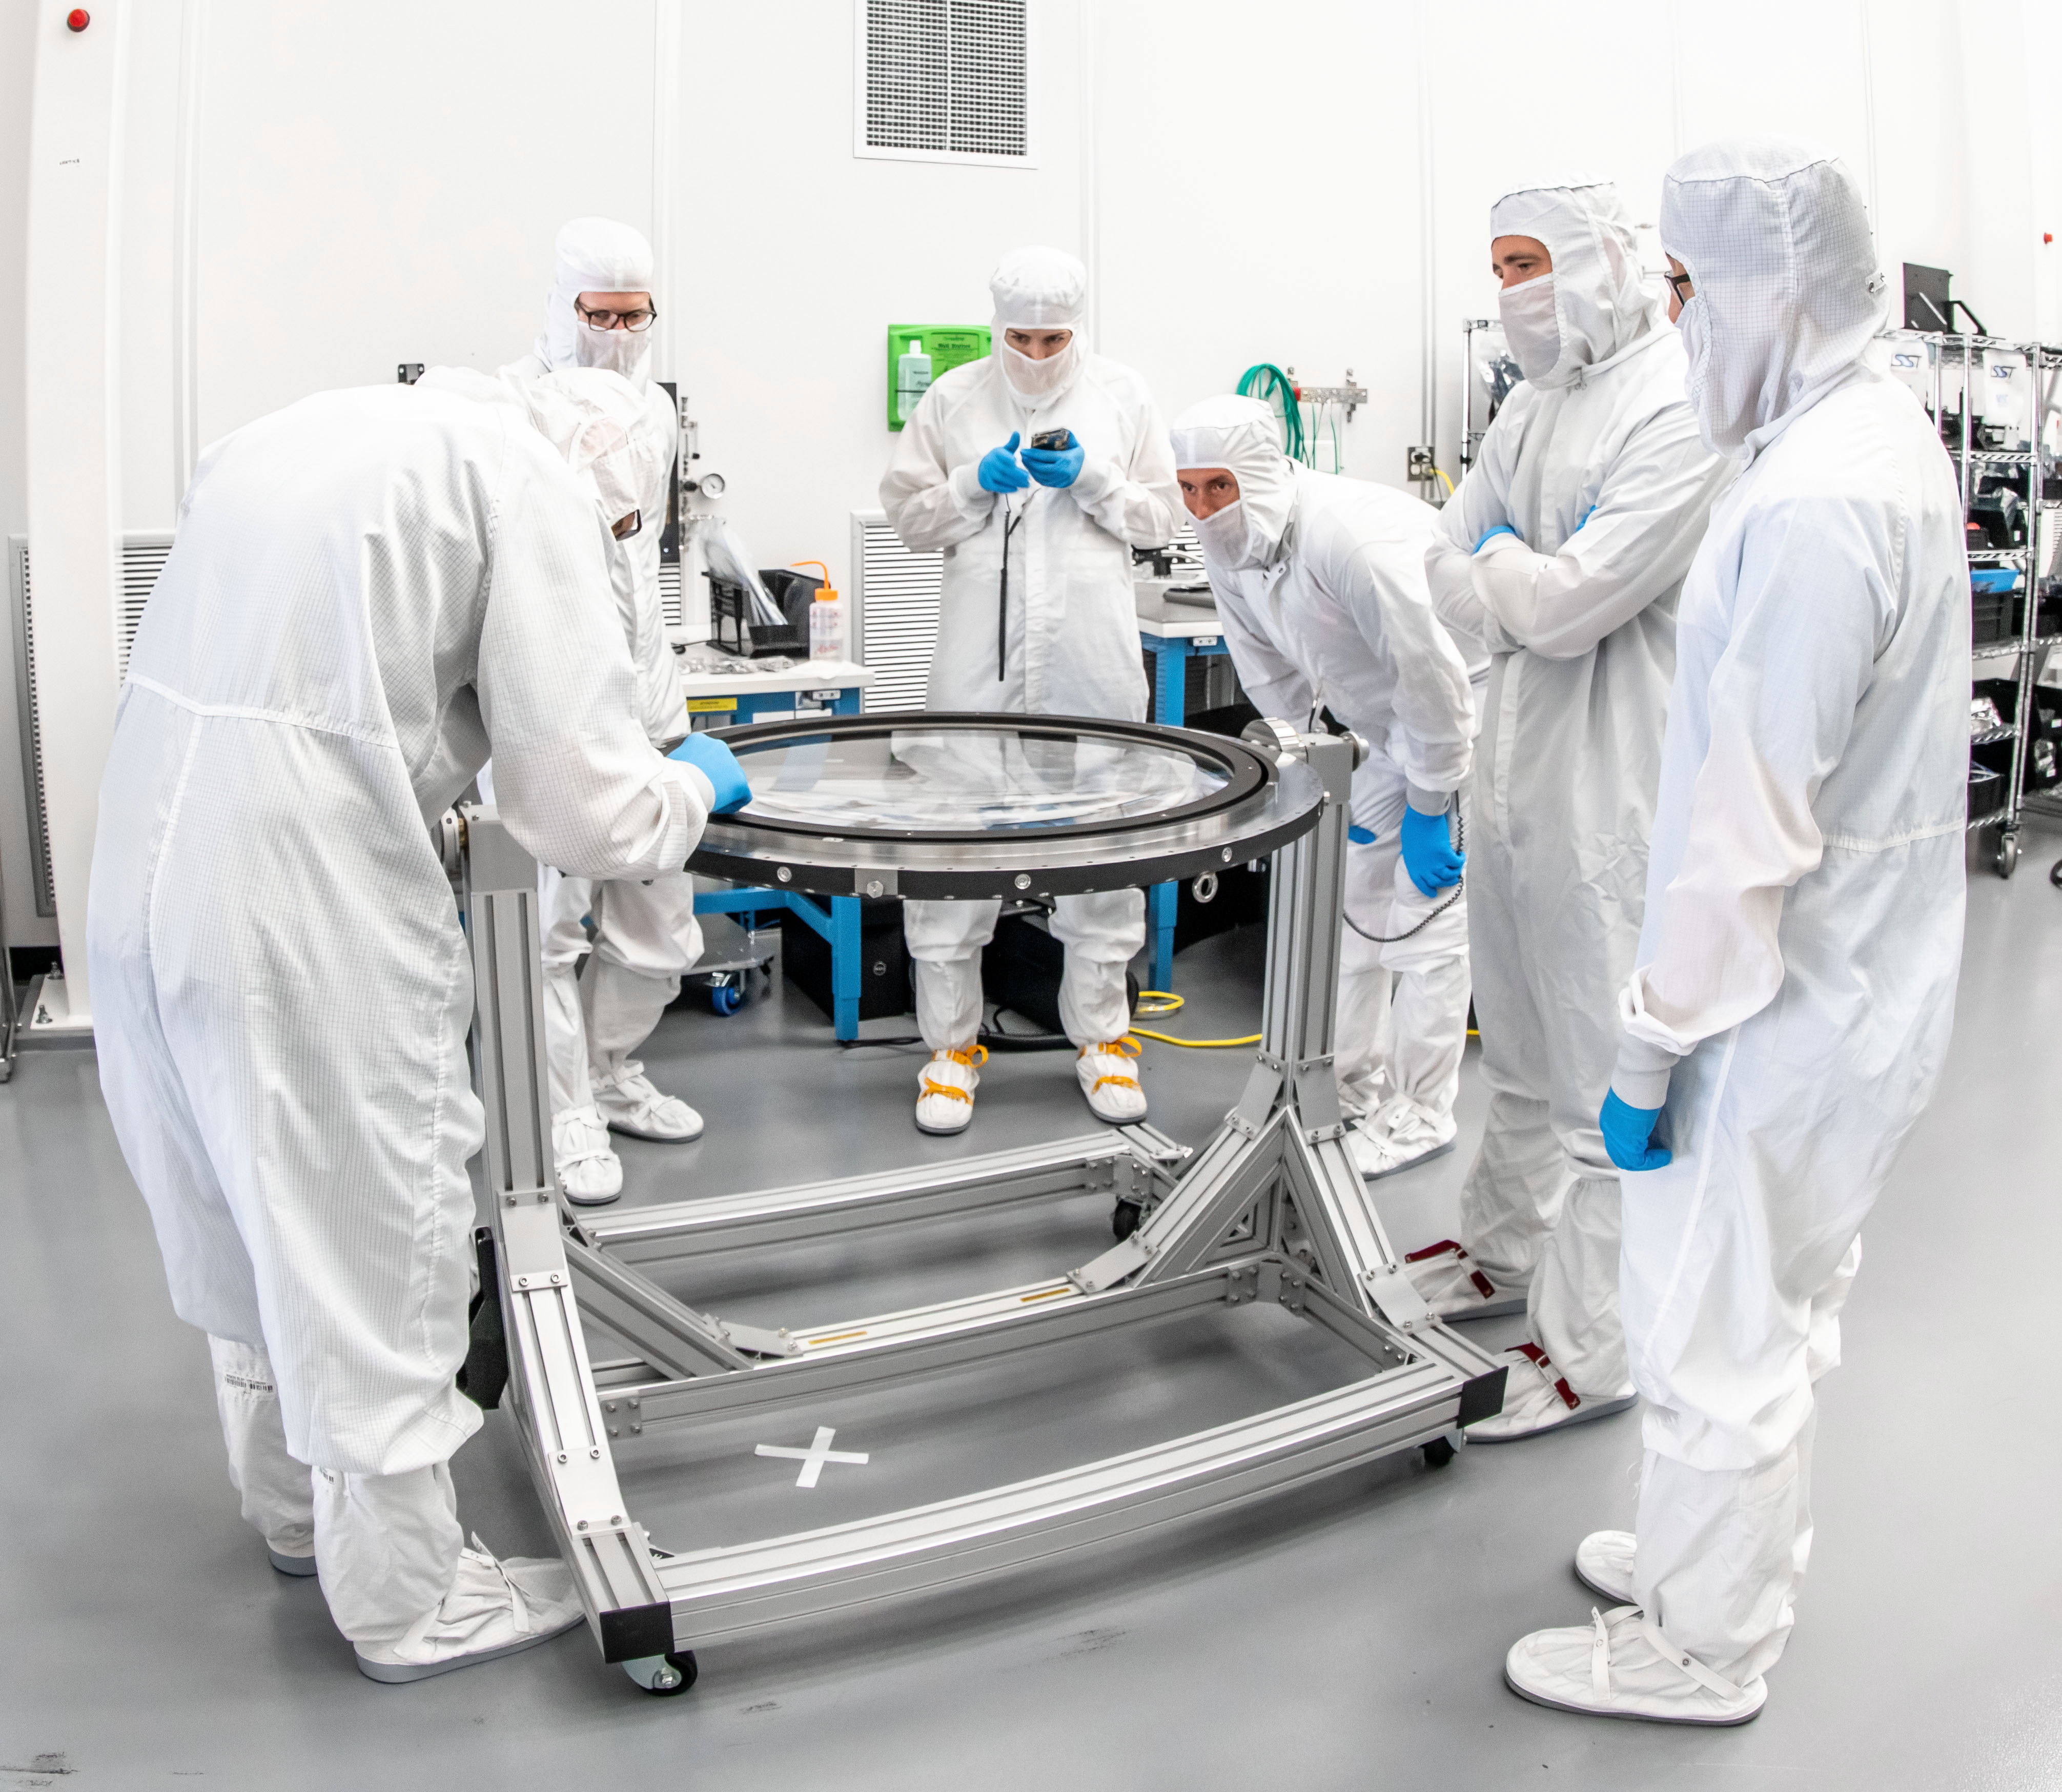

LSST Lens Inspection

Arrival and inspection of the L3 lens of the LSST Camera at a clean room at SLAC. Although smaller than the other two lenses that will go into the camera body, it’s still over 3 feet in diameter and weighs a whopping 200 pounds. L3 will be closest to the 3,200-megapixel camera’s focal plane. It’ll be the final optical element correcting images captured by the imaging sensors, as well as the barrier for the vacuum inside the cryostat that cools imaging sensors to minus 150 degrees Fahrenheit. Work on the lenses has been managed by Lawrence Livermore National Laboratory.

Credit: Jacqueline Orrell/SLAC National Accelerator Laboratory